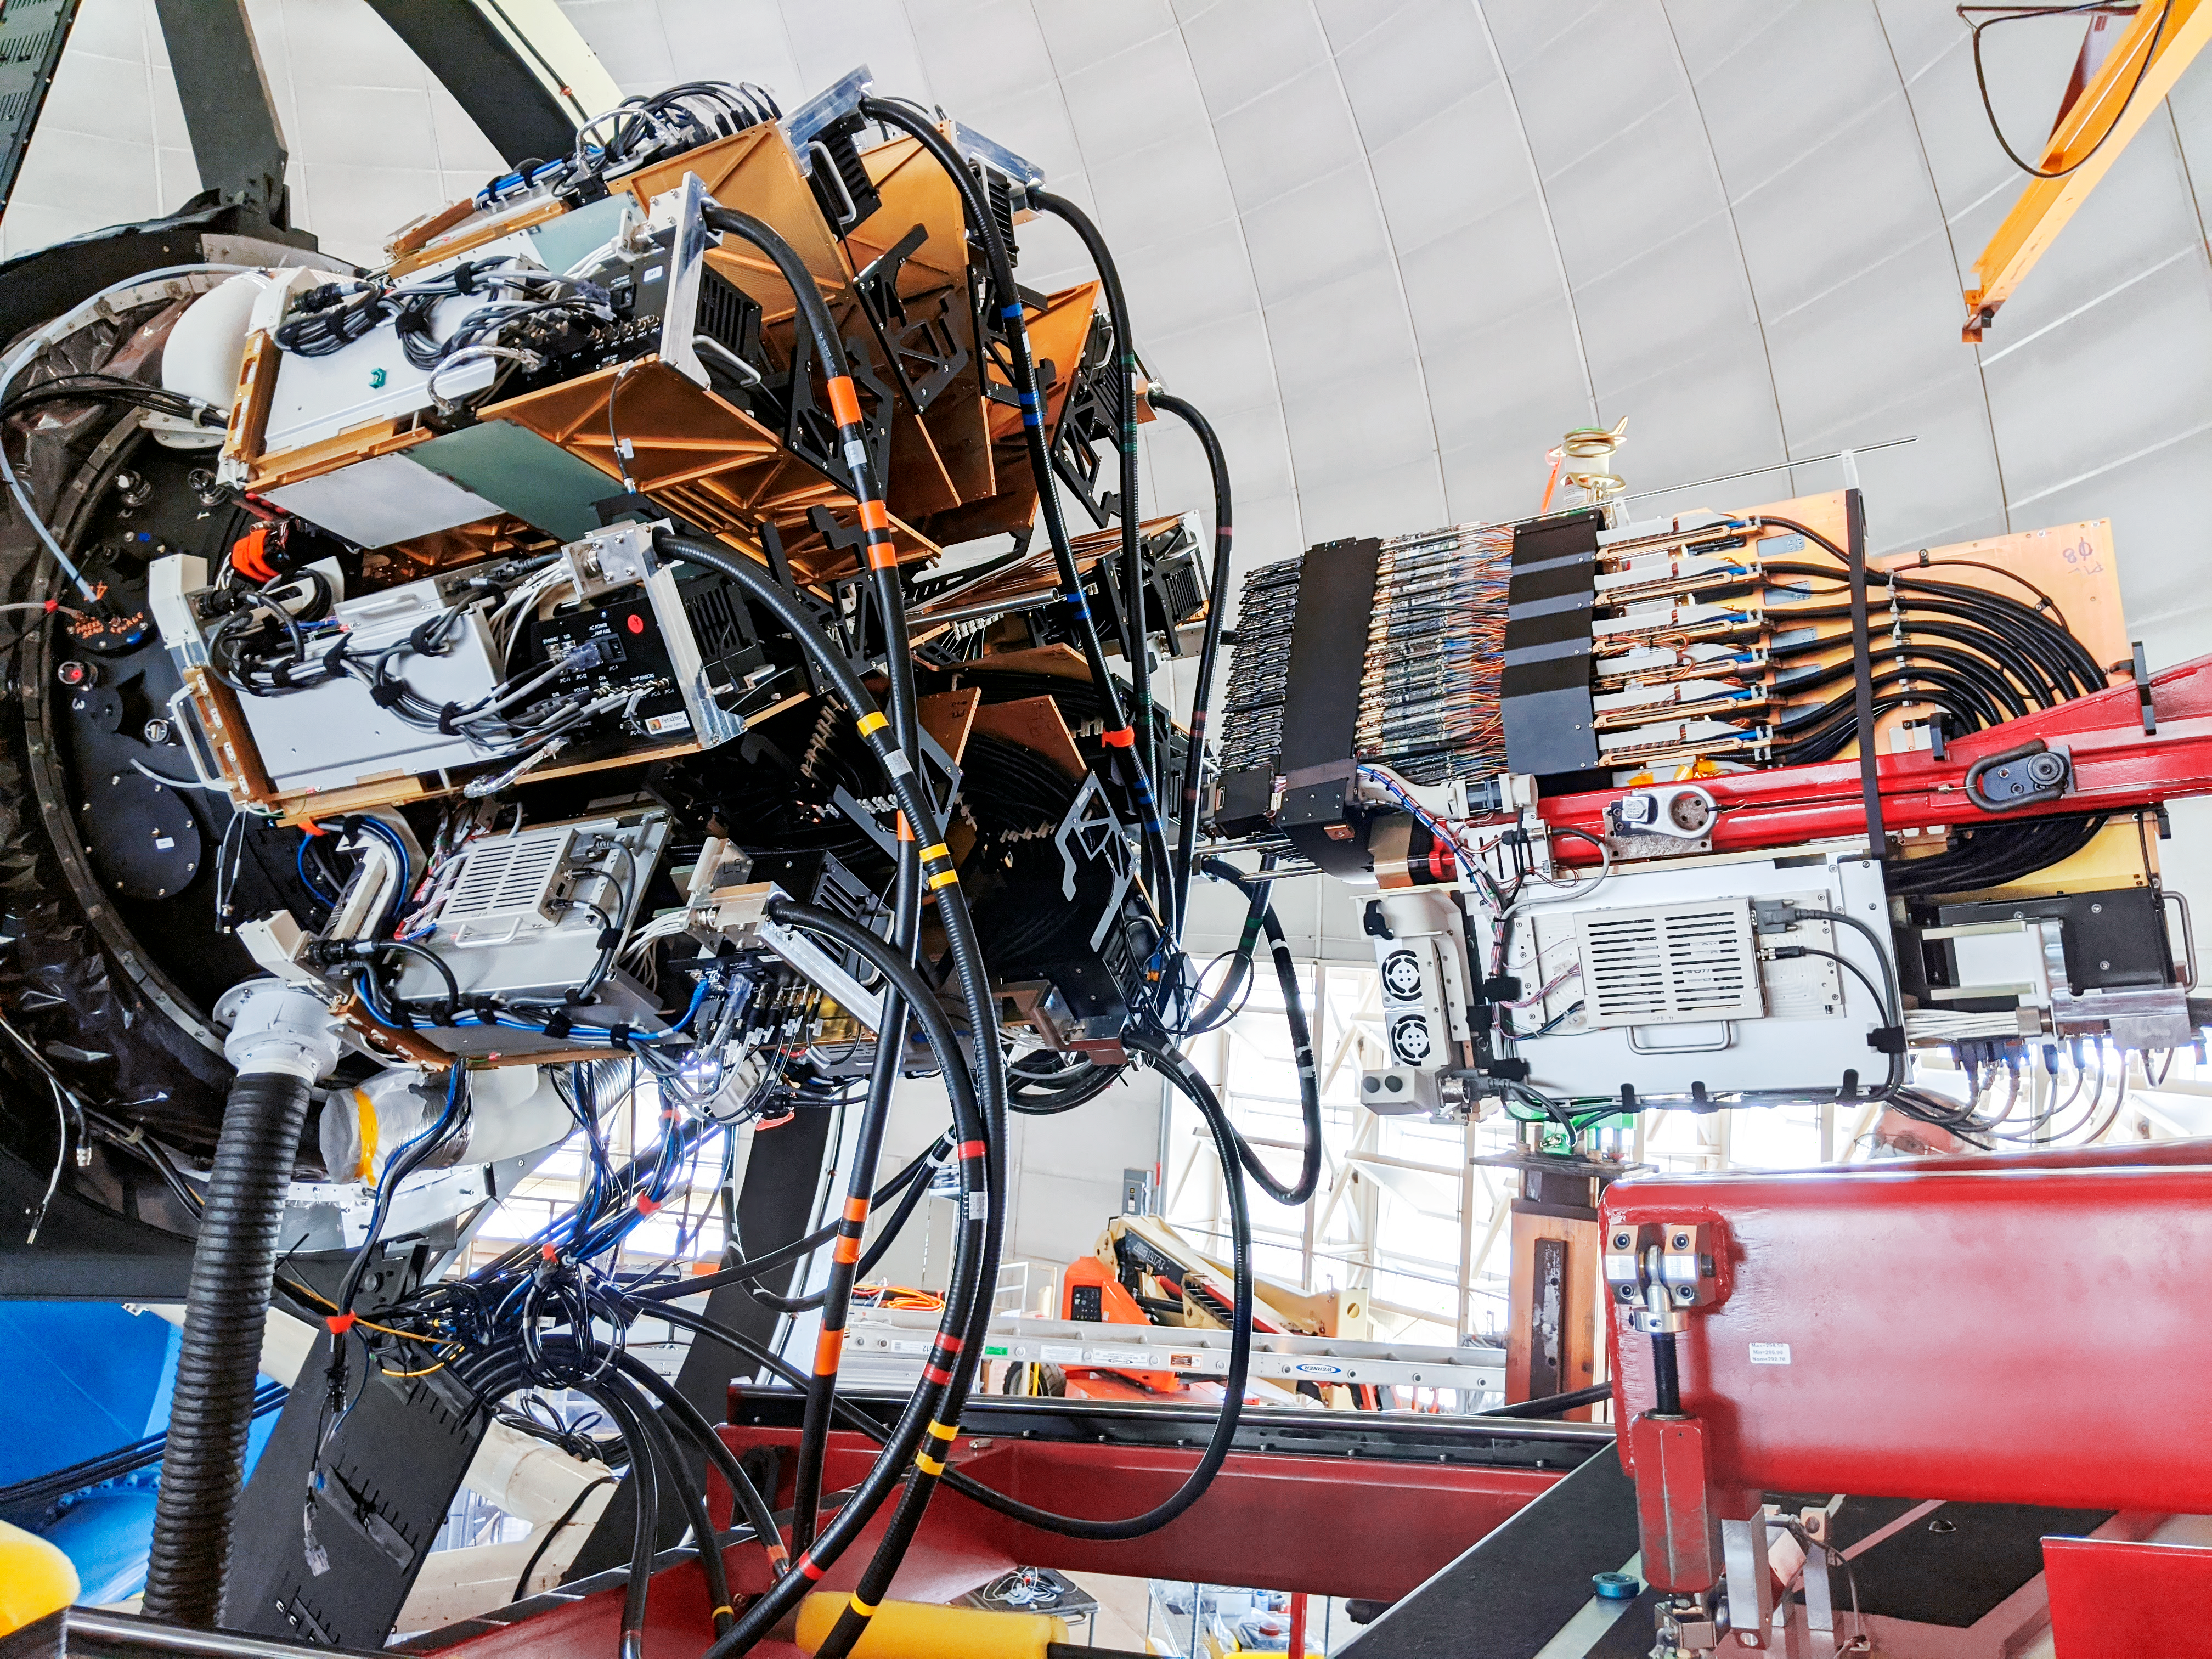

DESI Petal Installation

Installation of the the final "petal," or segment of the focal plane, onto the rear of the prime focus corrector for the Dark Energy Spectroscopic Instrument (DESI) at the Nicholas U. Mayall 4-meter Telescope on Kitt Peak National Observatory in Arizona.

Credit: KPNO/NOIRLab/NSF/AURA